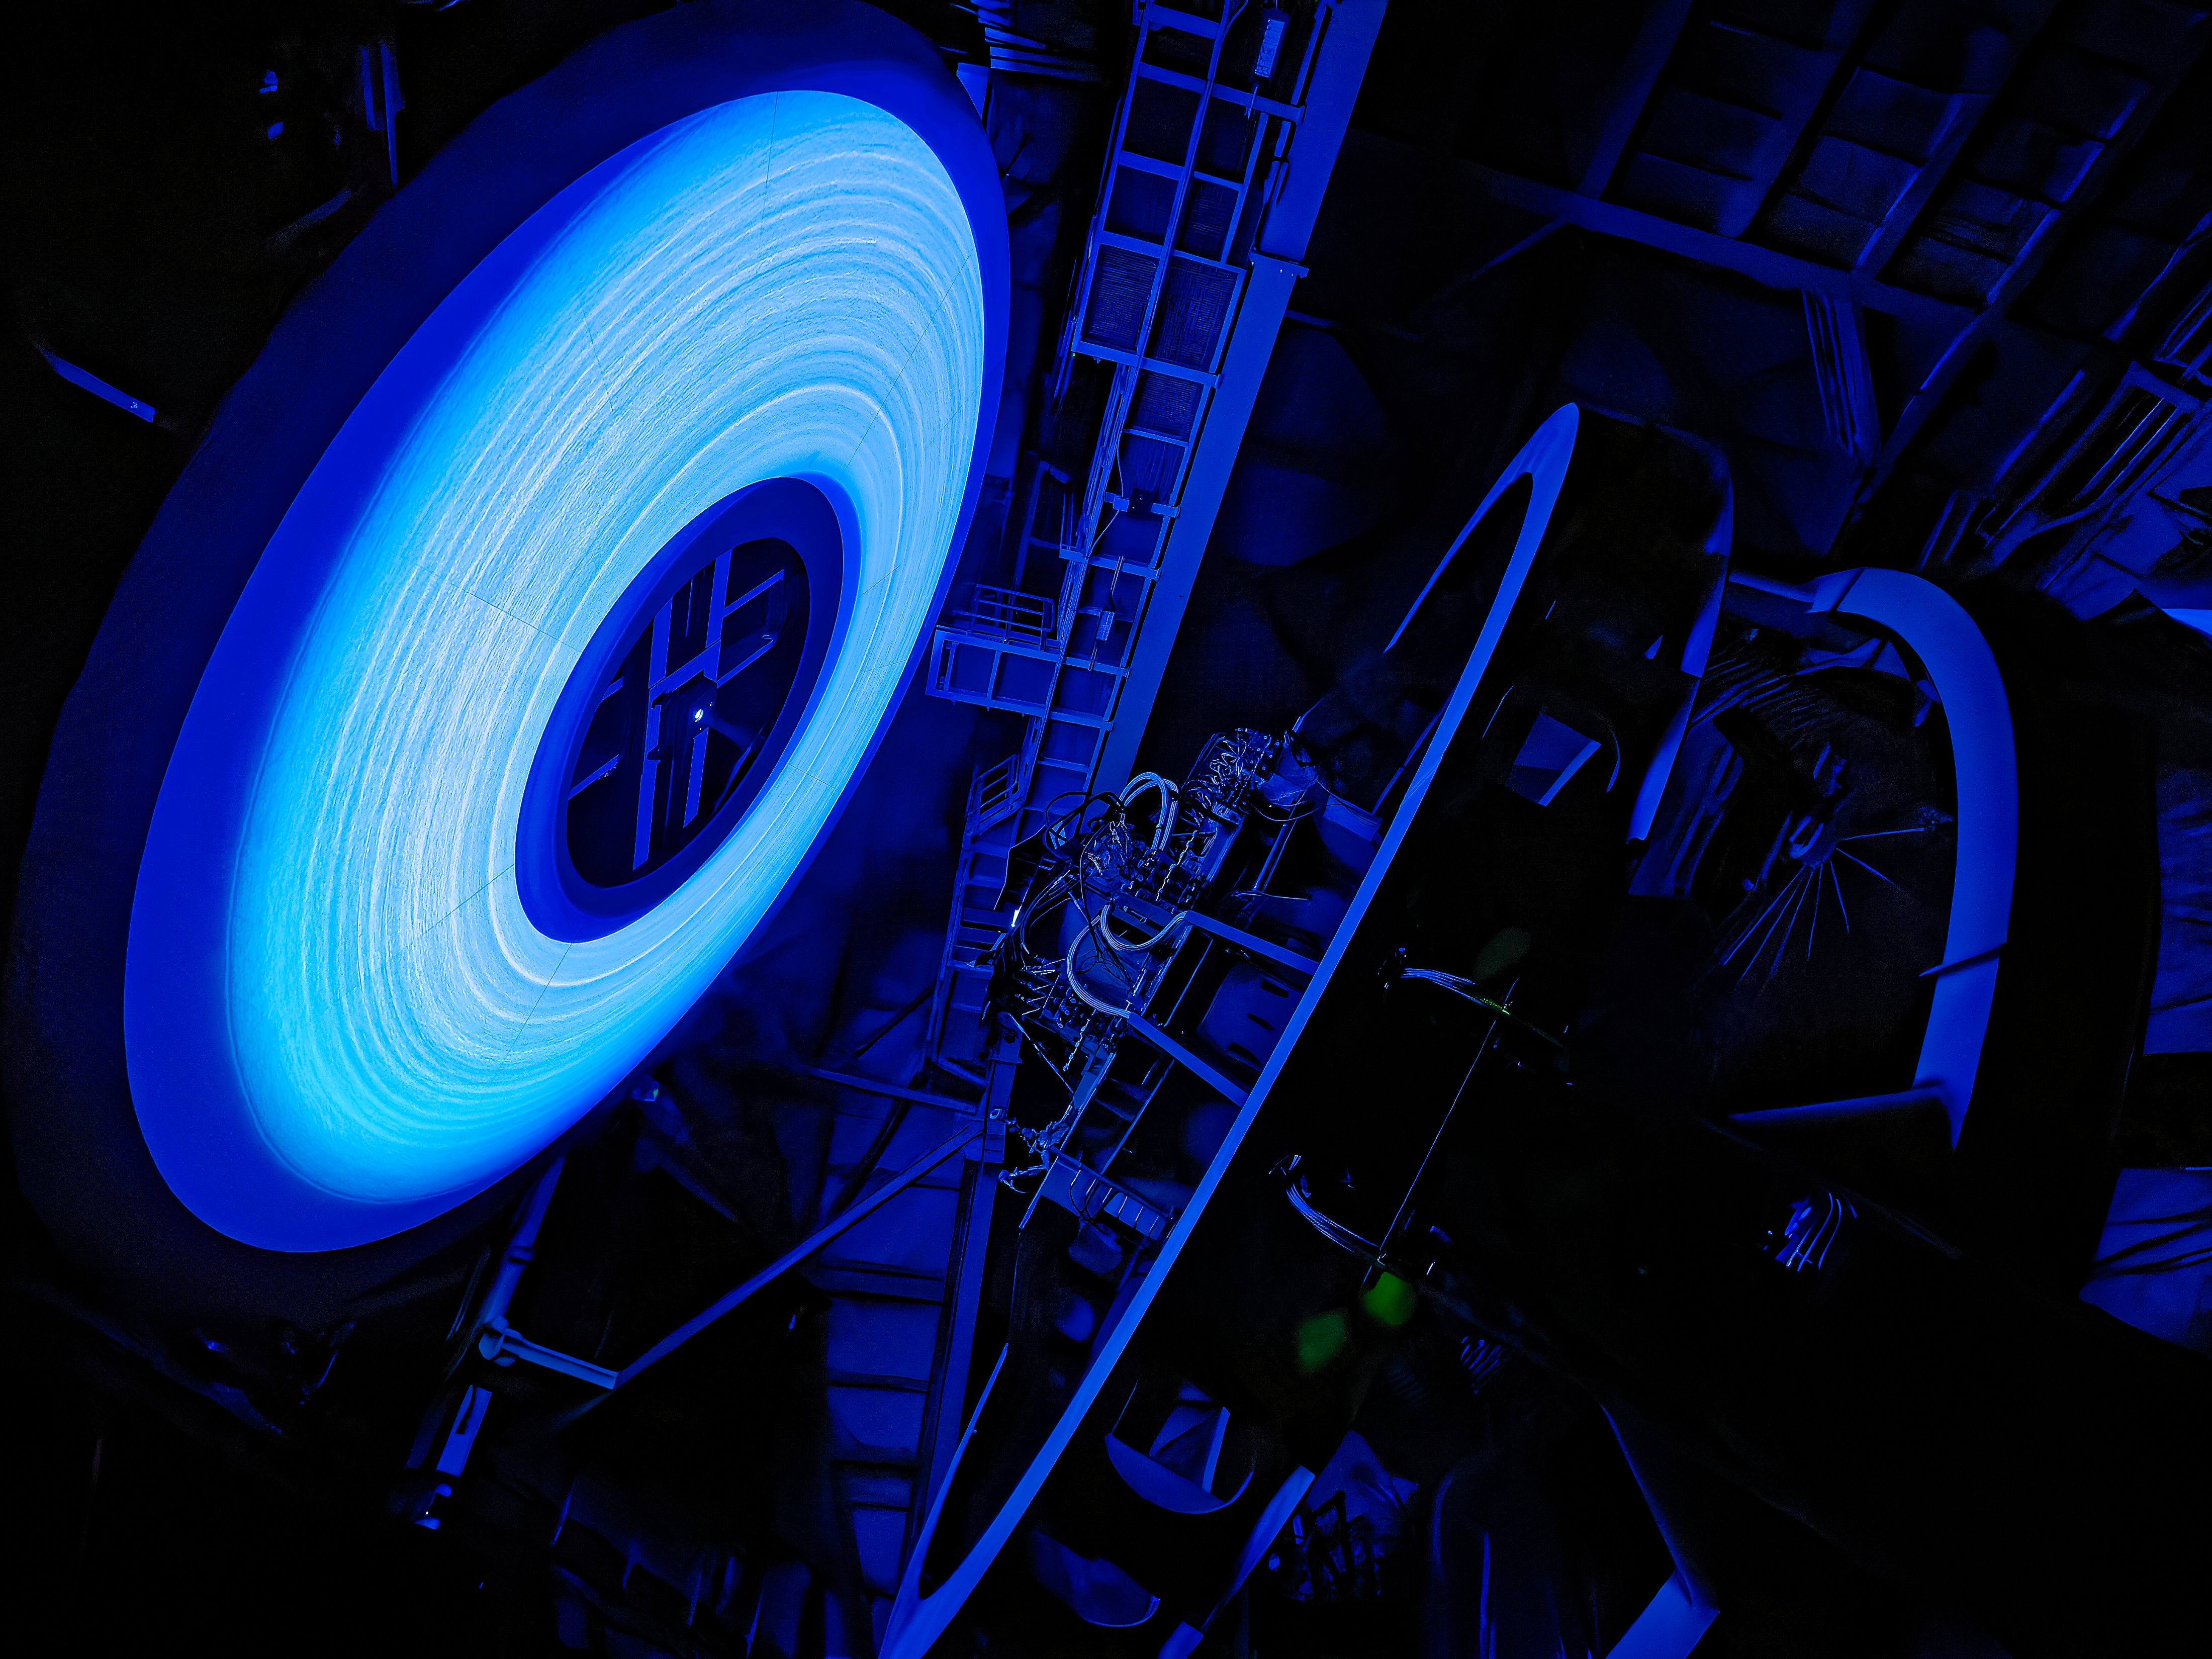

Rubin’s Calibration Screen

NSF-DOE Vera C. Rubin Observatory’s calibration screen glows, lit by an LED. The rings you see? They're machining marks from the precision-shaped reflector that spreads the light evenly across the screen.

Credit: RubinObs/NSF/DOE/NOIRLab/SLAC/AURA/W. O'Mullane